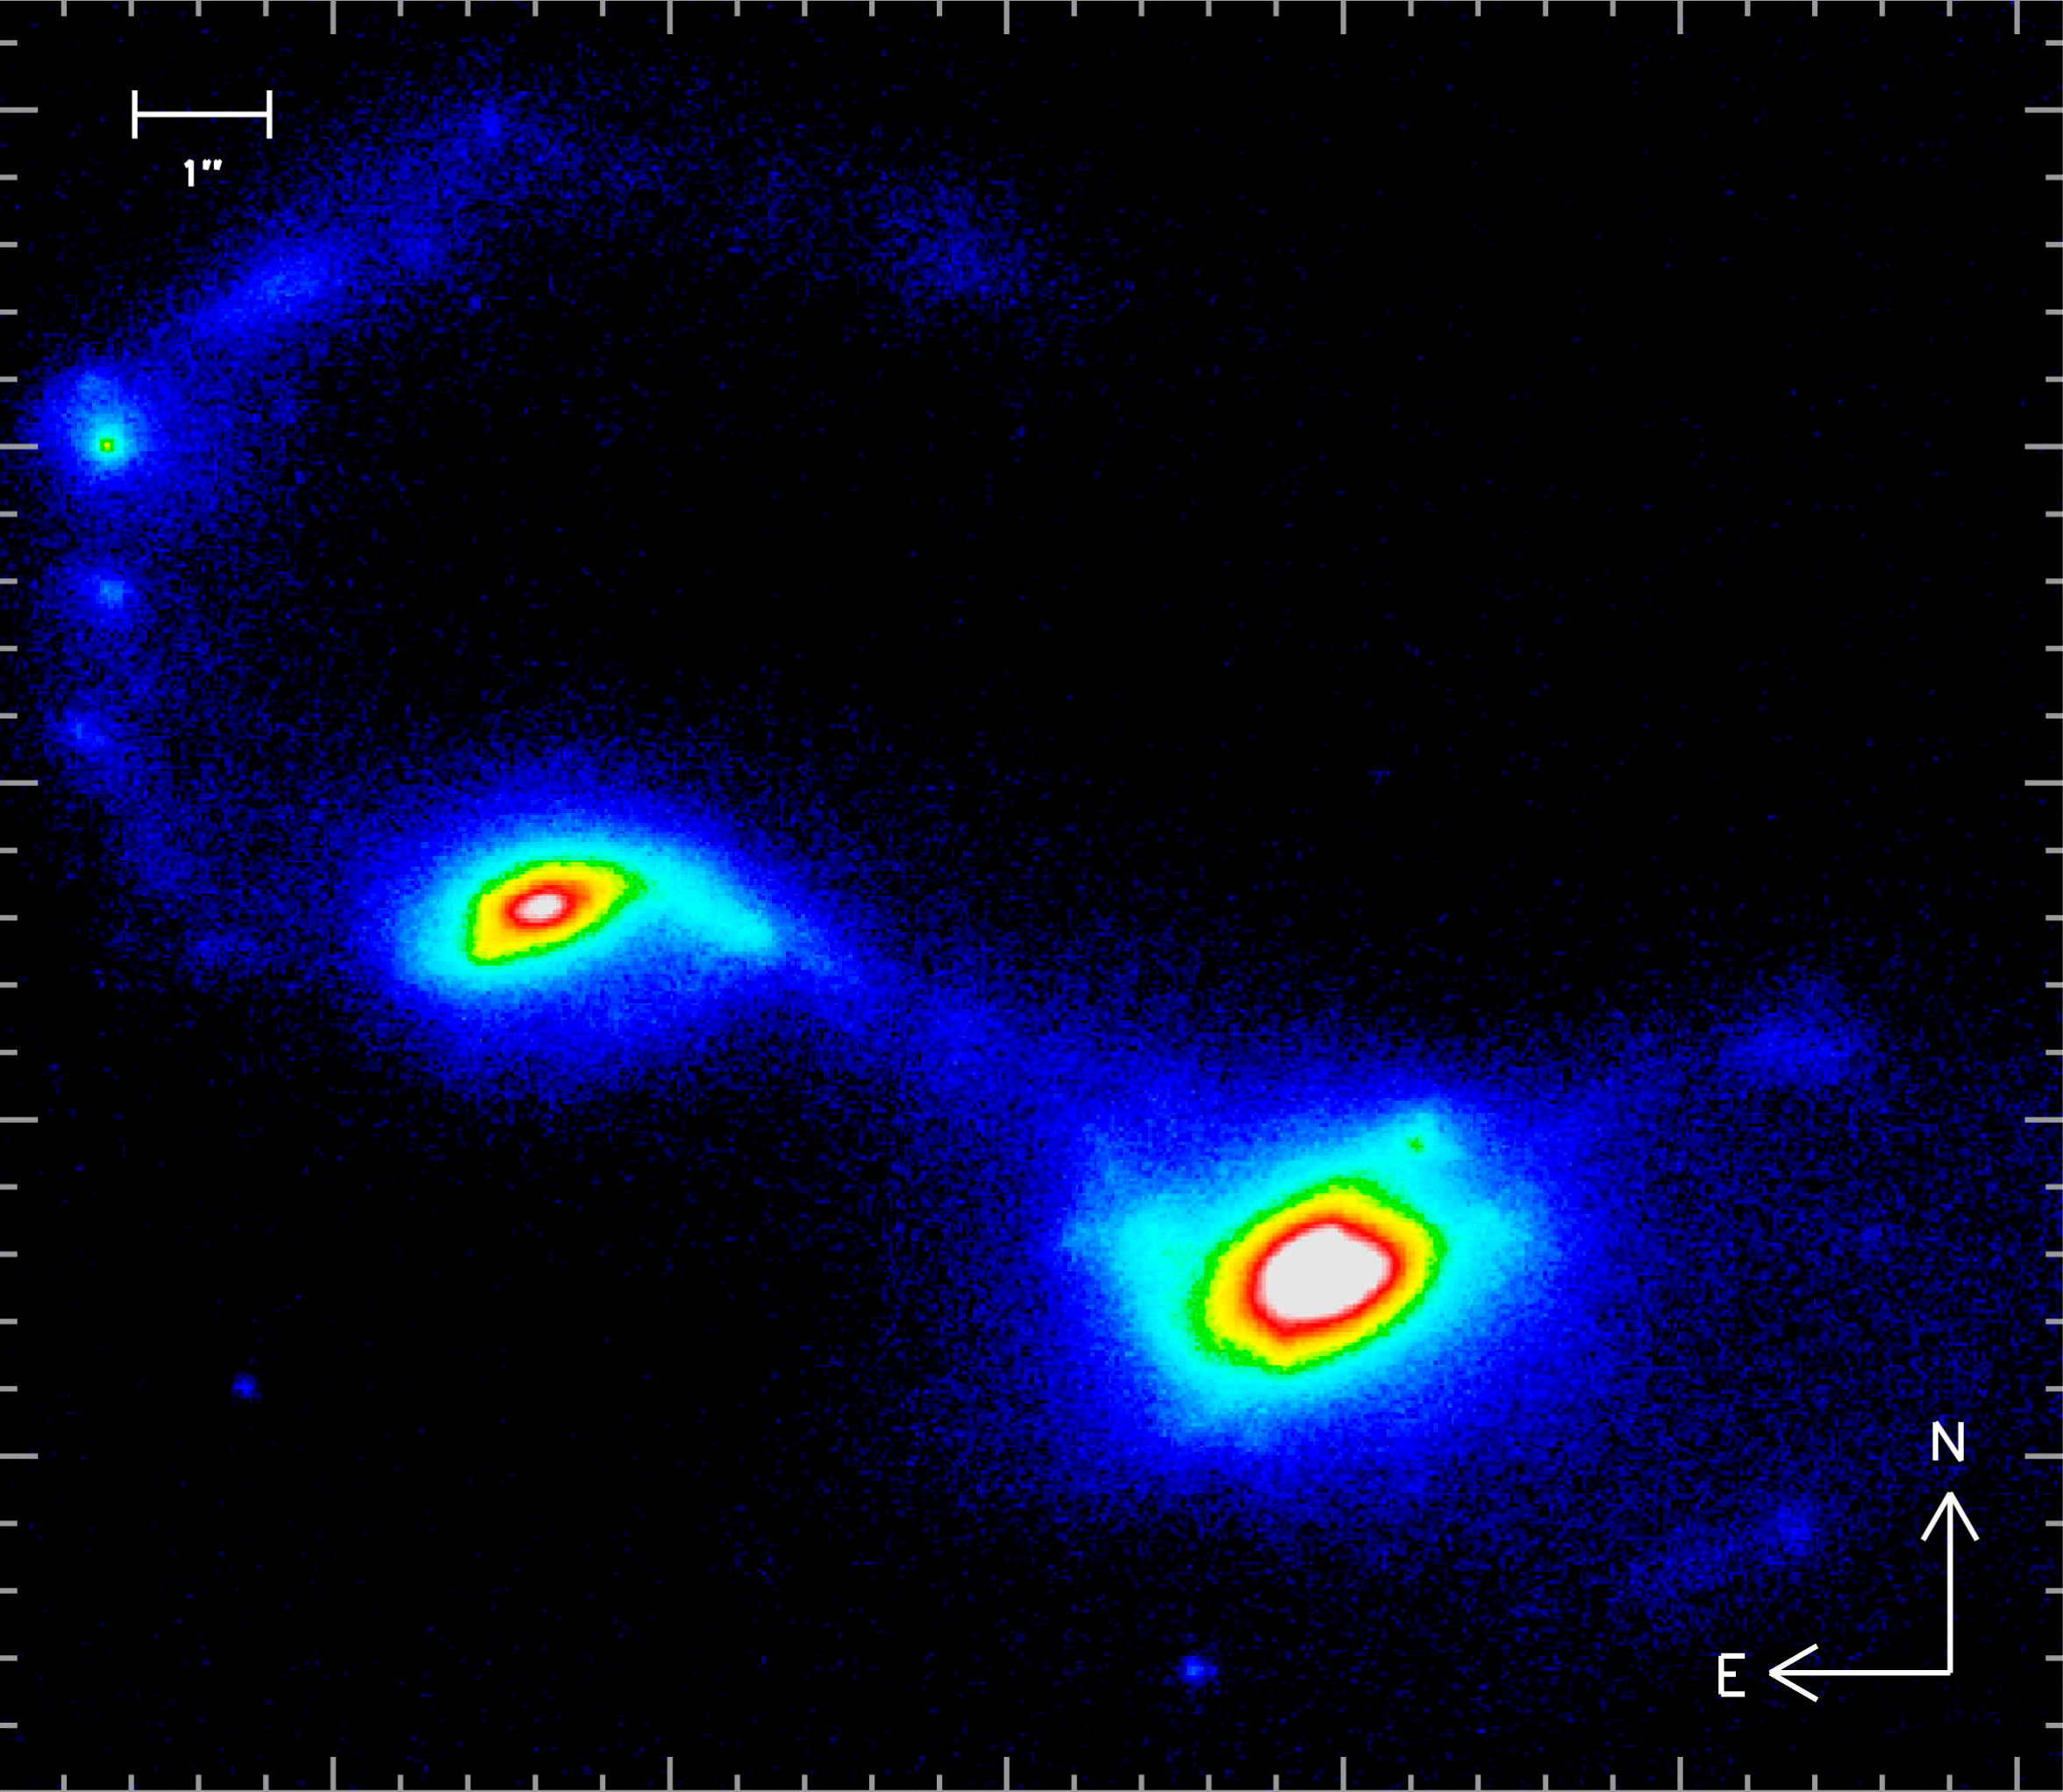

The ultra luminous merger IRAS 06035-7102

IRAS 06035-7102 was formed as two spiral galaxies swung past each other on their first close encounter, throwing off huge streamers of gas and stars. At the same time, multiple bursts of vigorous star formation were ignited. The detail in the image allows these compact star clusters to be easily seen, both around the progenitor nuclei and also in the tidal tails. This is a K-band image obtained with NACO and the LGS. The colour-code corresponds to intensity.

Credit: ESO